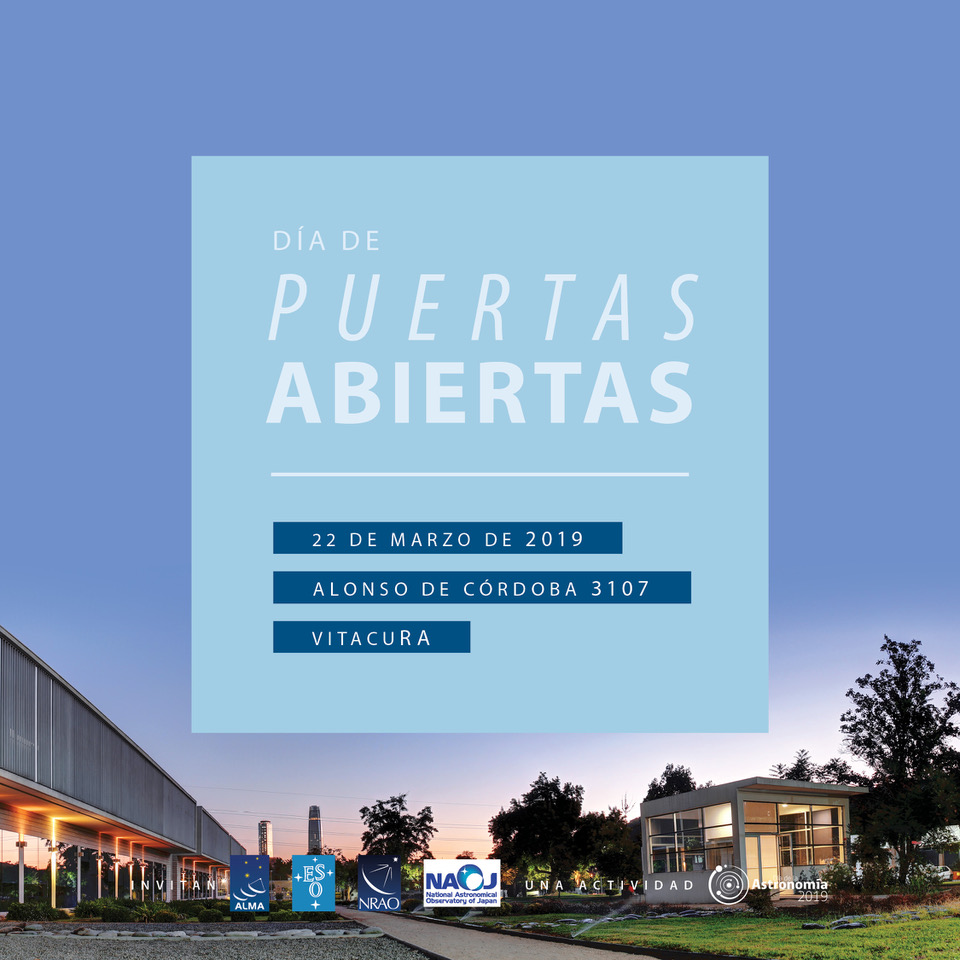

Día de Puertas Abiertas ESO-ALMA en Santiago

Día de Puertas Abiertas ESO-ALMA en Santiago.

Credit: ESO